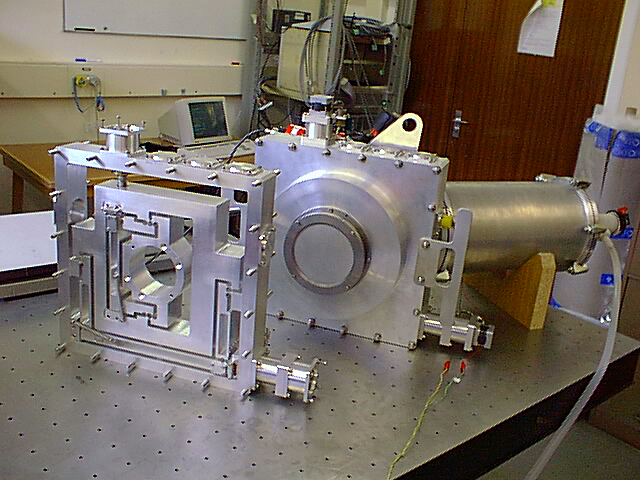

Gemini Multi-Object Spectrograph

Partial assembly of the Gemini Multi-Object Spectrograph (GMOS), March 1998

Credit: NOIRLab/NSF/AURA